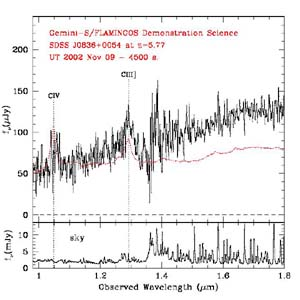

Near infrared spectrum of the z = 5.77 quasar SDS J0836+0054

Near infrared spectrum of the z = 5.77 quasar SDS J0836+0054. The line of C III] 1909 in the mid infrared spectrum, obtained with FLAMINGOS on Gemini South, was used to derive a more accurate value for the redshift. The particular red slope of the spectrum is illustrated by the comparison with a composite quasar spectrum (see dotted line). The quasar has a J magnitude of 17.89 +/- 0.05.

Credit: International Gemini Observatory/NOIRLab/NSF/AURA